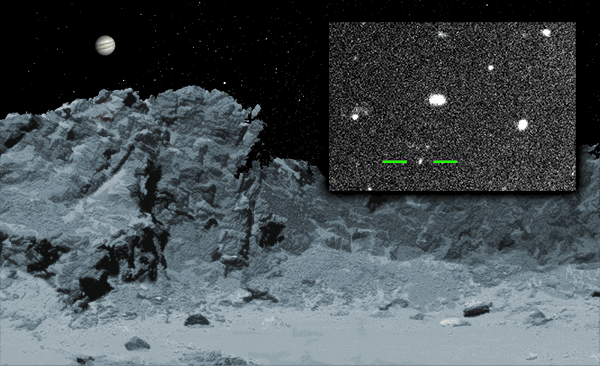

A New Jovian Mini-Moon

Discovered with DECam on the CTIO Blanco telescope, the diminutive moon S/2017 J1, only a mile across, takes 2 years to complete an orbit around Jupiter. Its retrograde orbit — in the direction opposite to Jupiter’s spin — tells us that the moon originated elsewhere and was captured by Jupiter. The inset shows the discovery images taken by astronomers Scott Sheppard and Chad Trujillo. The discovery brings to 69 the total number of Jovian moons known.

Credit: M. A. Newhouse & NOAO/AURA/NSF; inset: S. Sheppard, Carnegie Institution for Science